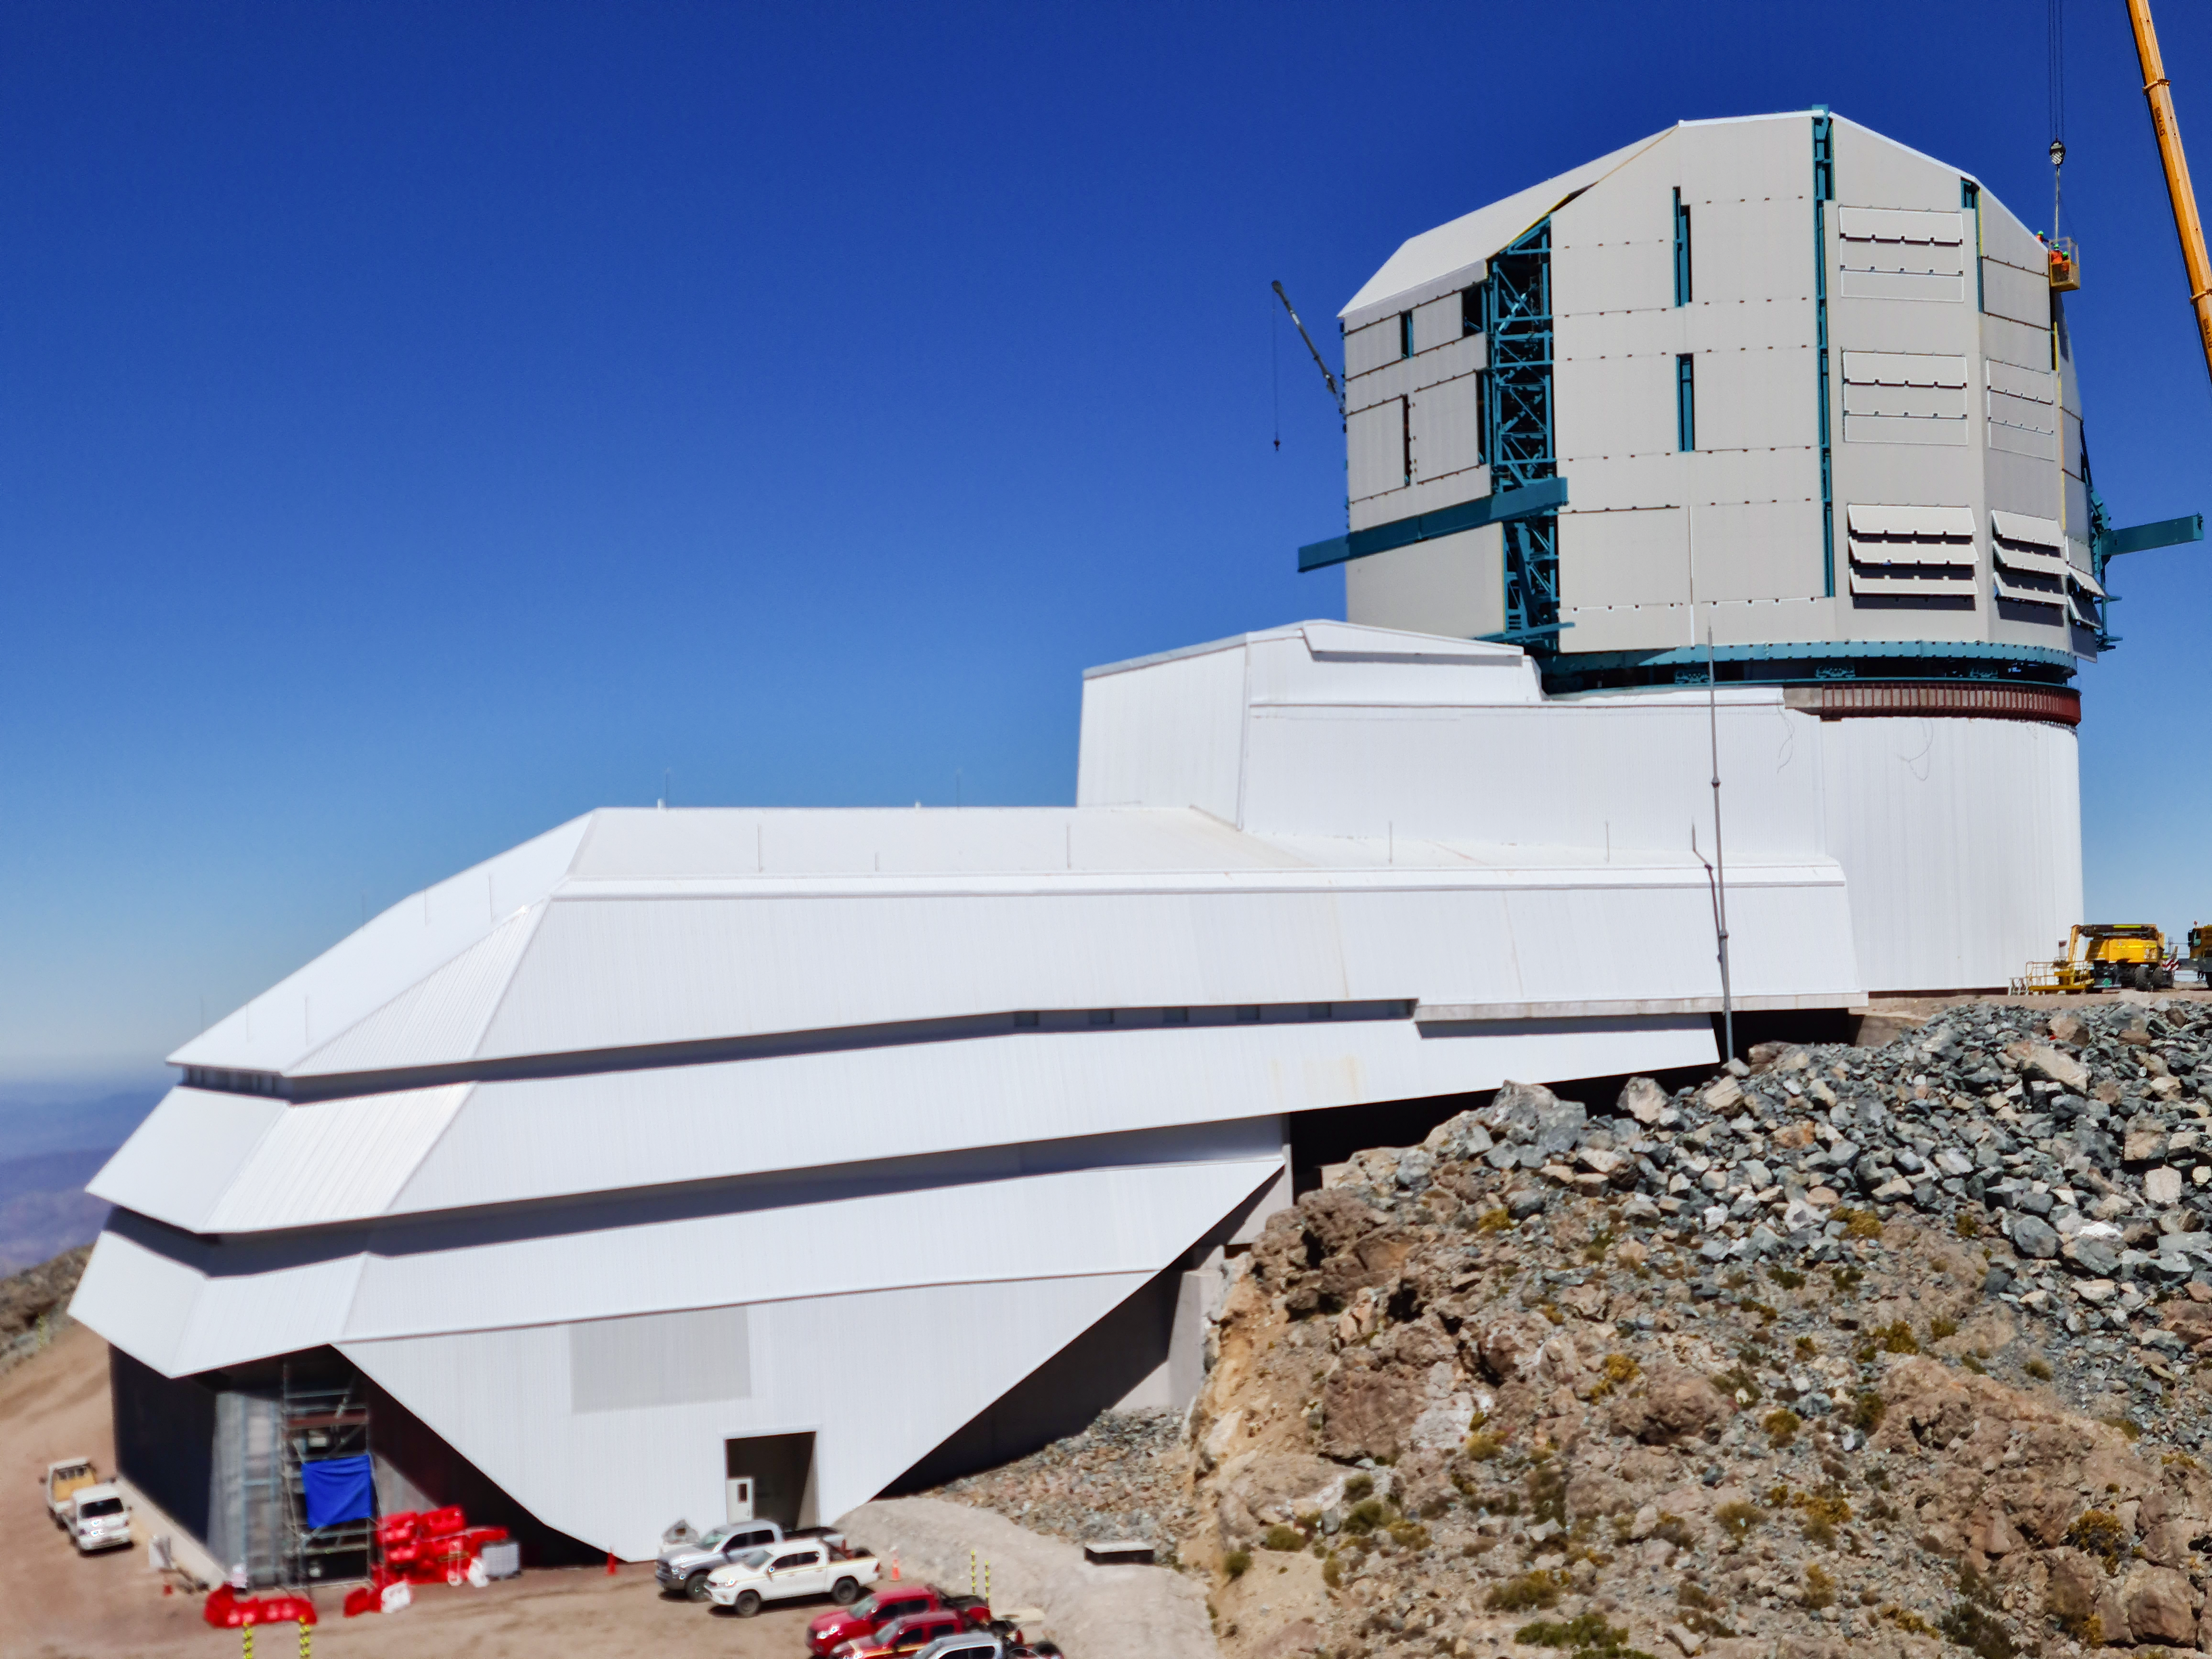

Rubin Observatory Dome

The contracted team for the dome is now about 20 people who are focused on getting the dome enclosed before the TMA team arrives in January. The dome cladding is going up fast!

Credit: Rubin Obs/NSF/AURA